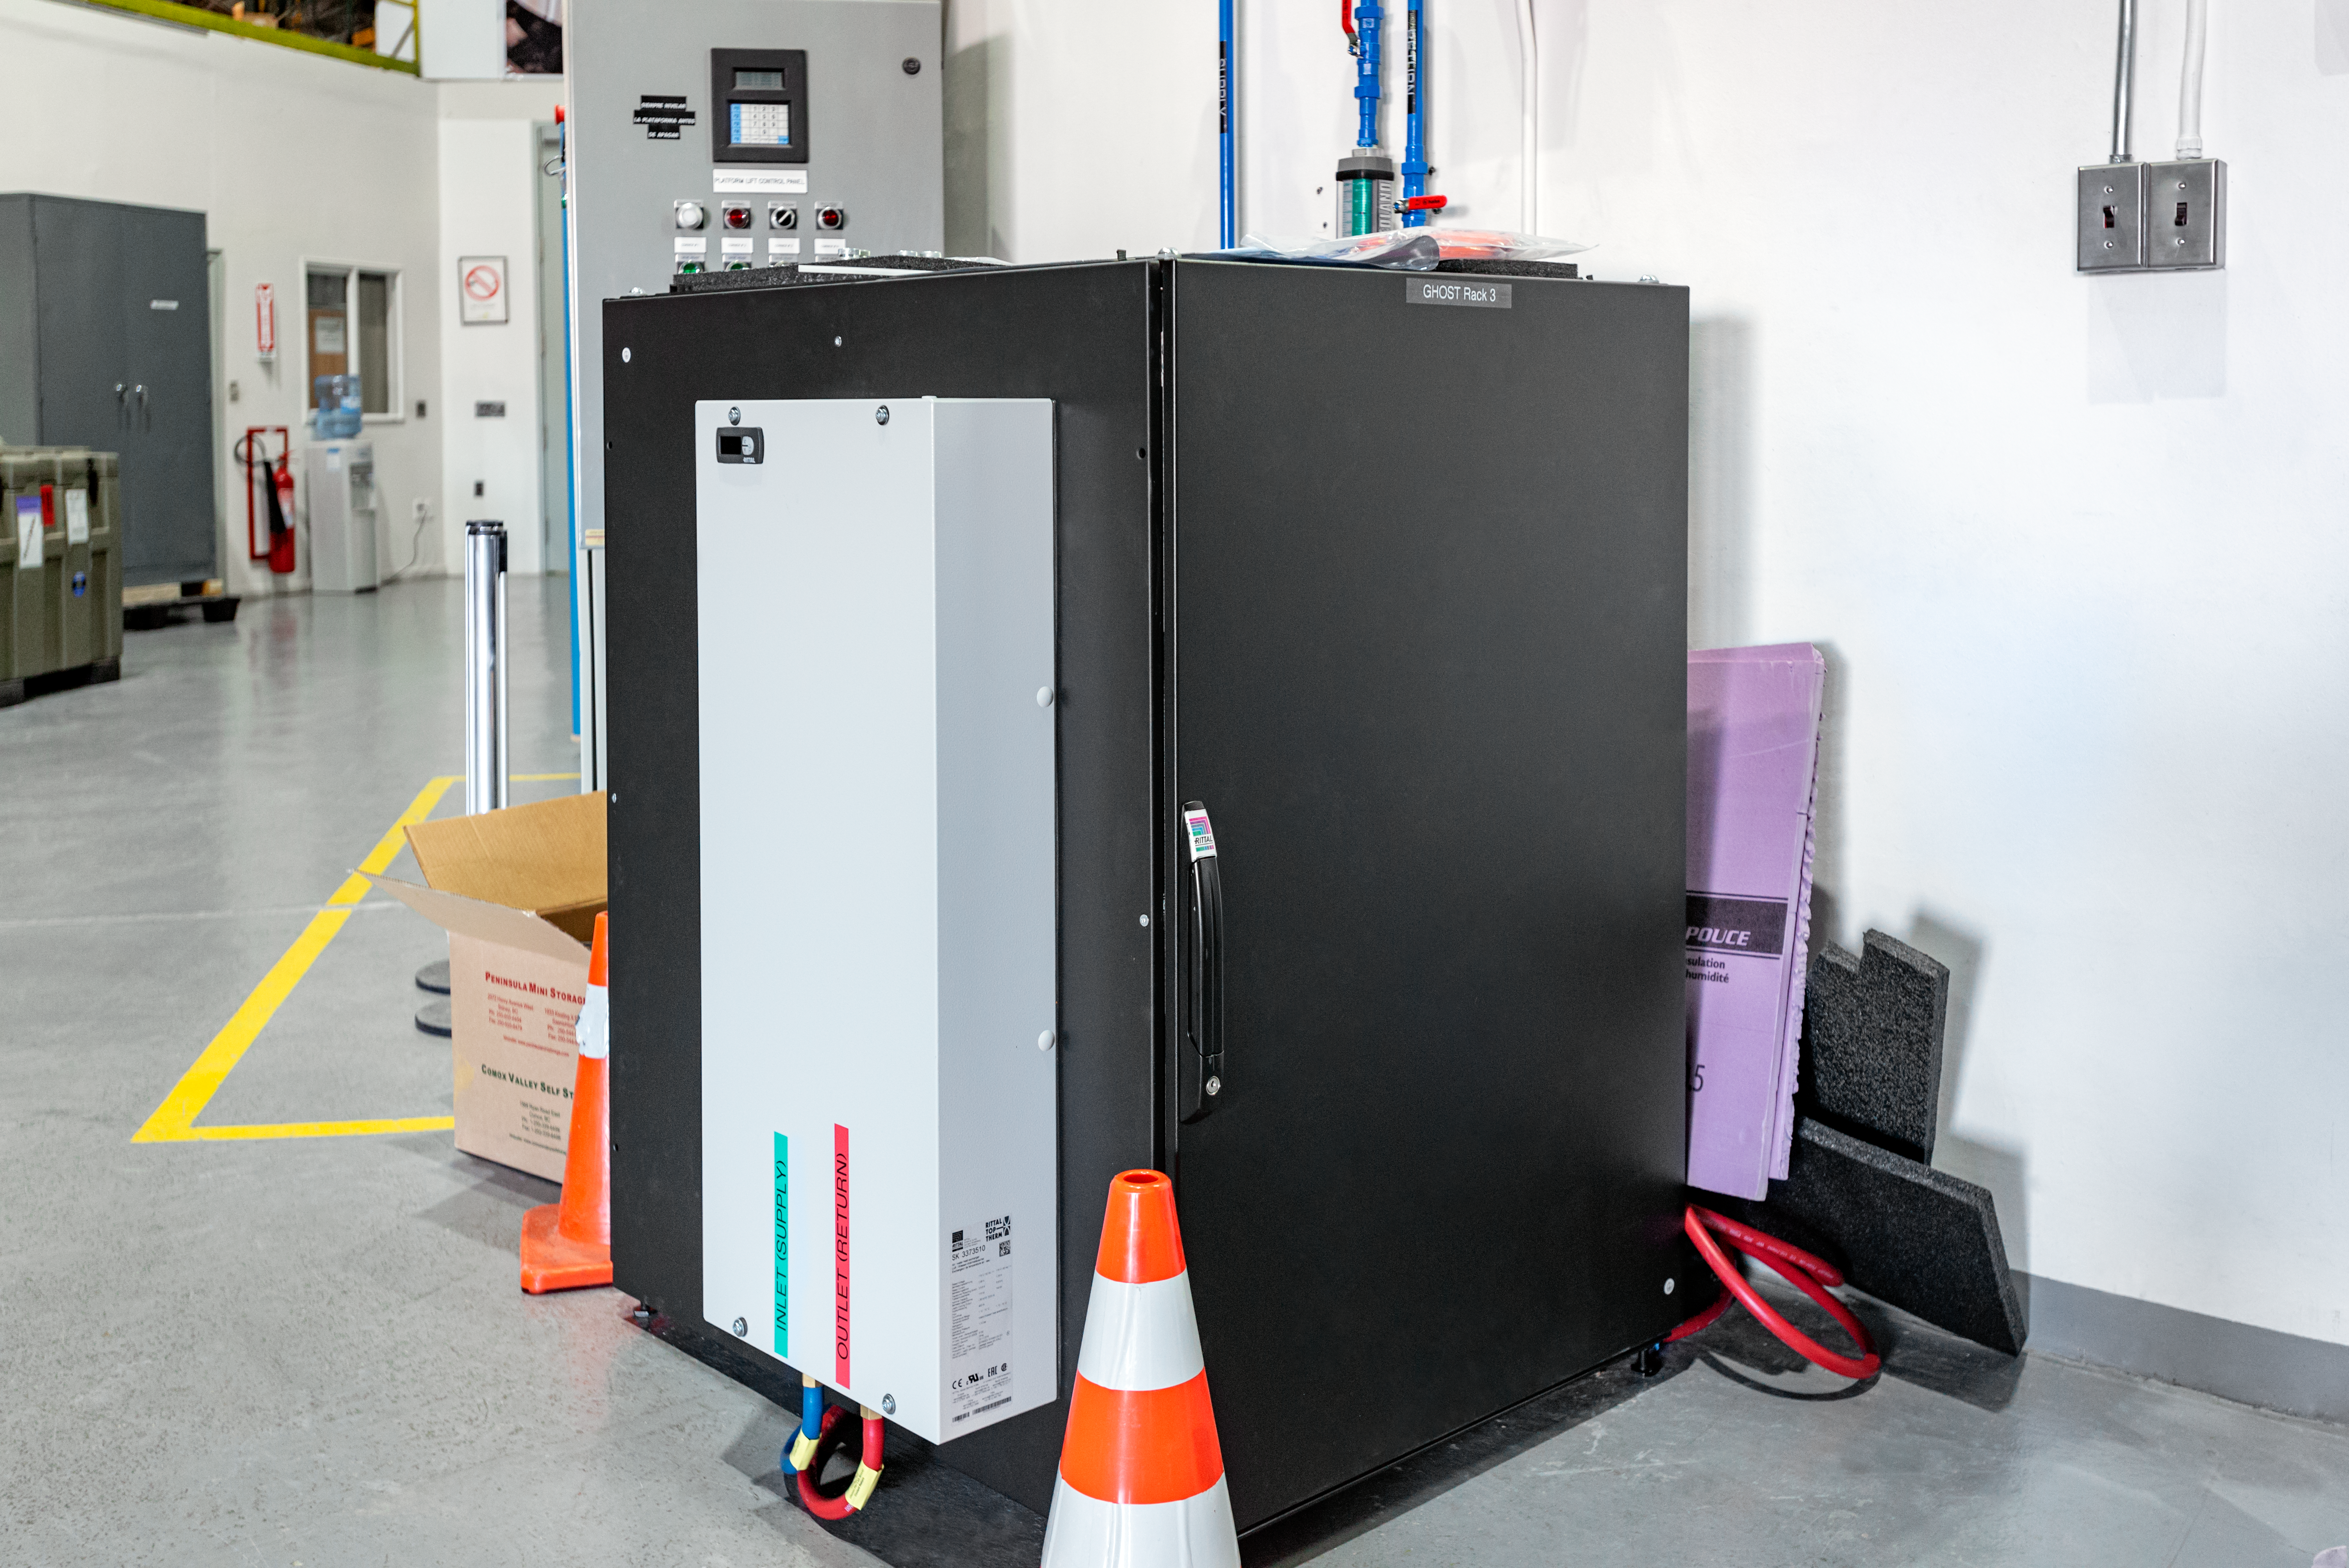

GHOST

The Gemini High Resolution Optical SpecTrograph (GHOST) at Gemini South on Cerro Pachón.

Credit: International Gemini Observatory/NOIRLab/AURA/NSF/D. Munizaga